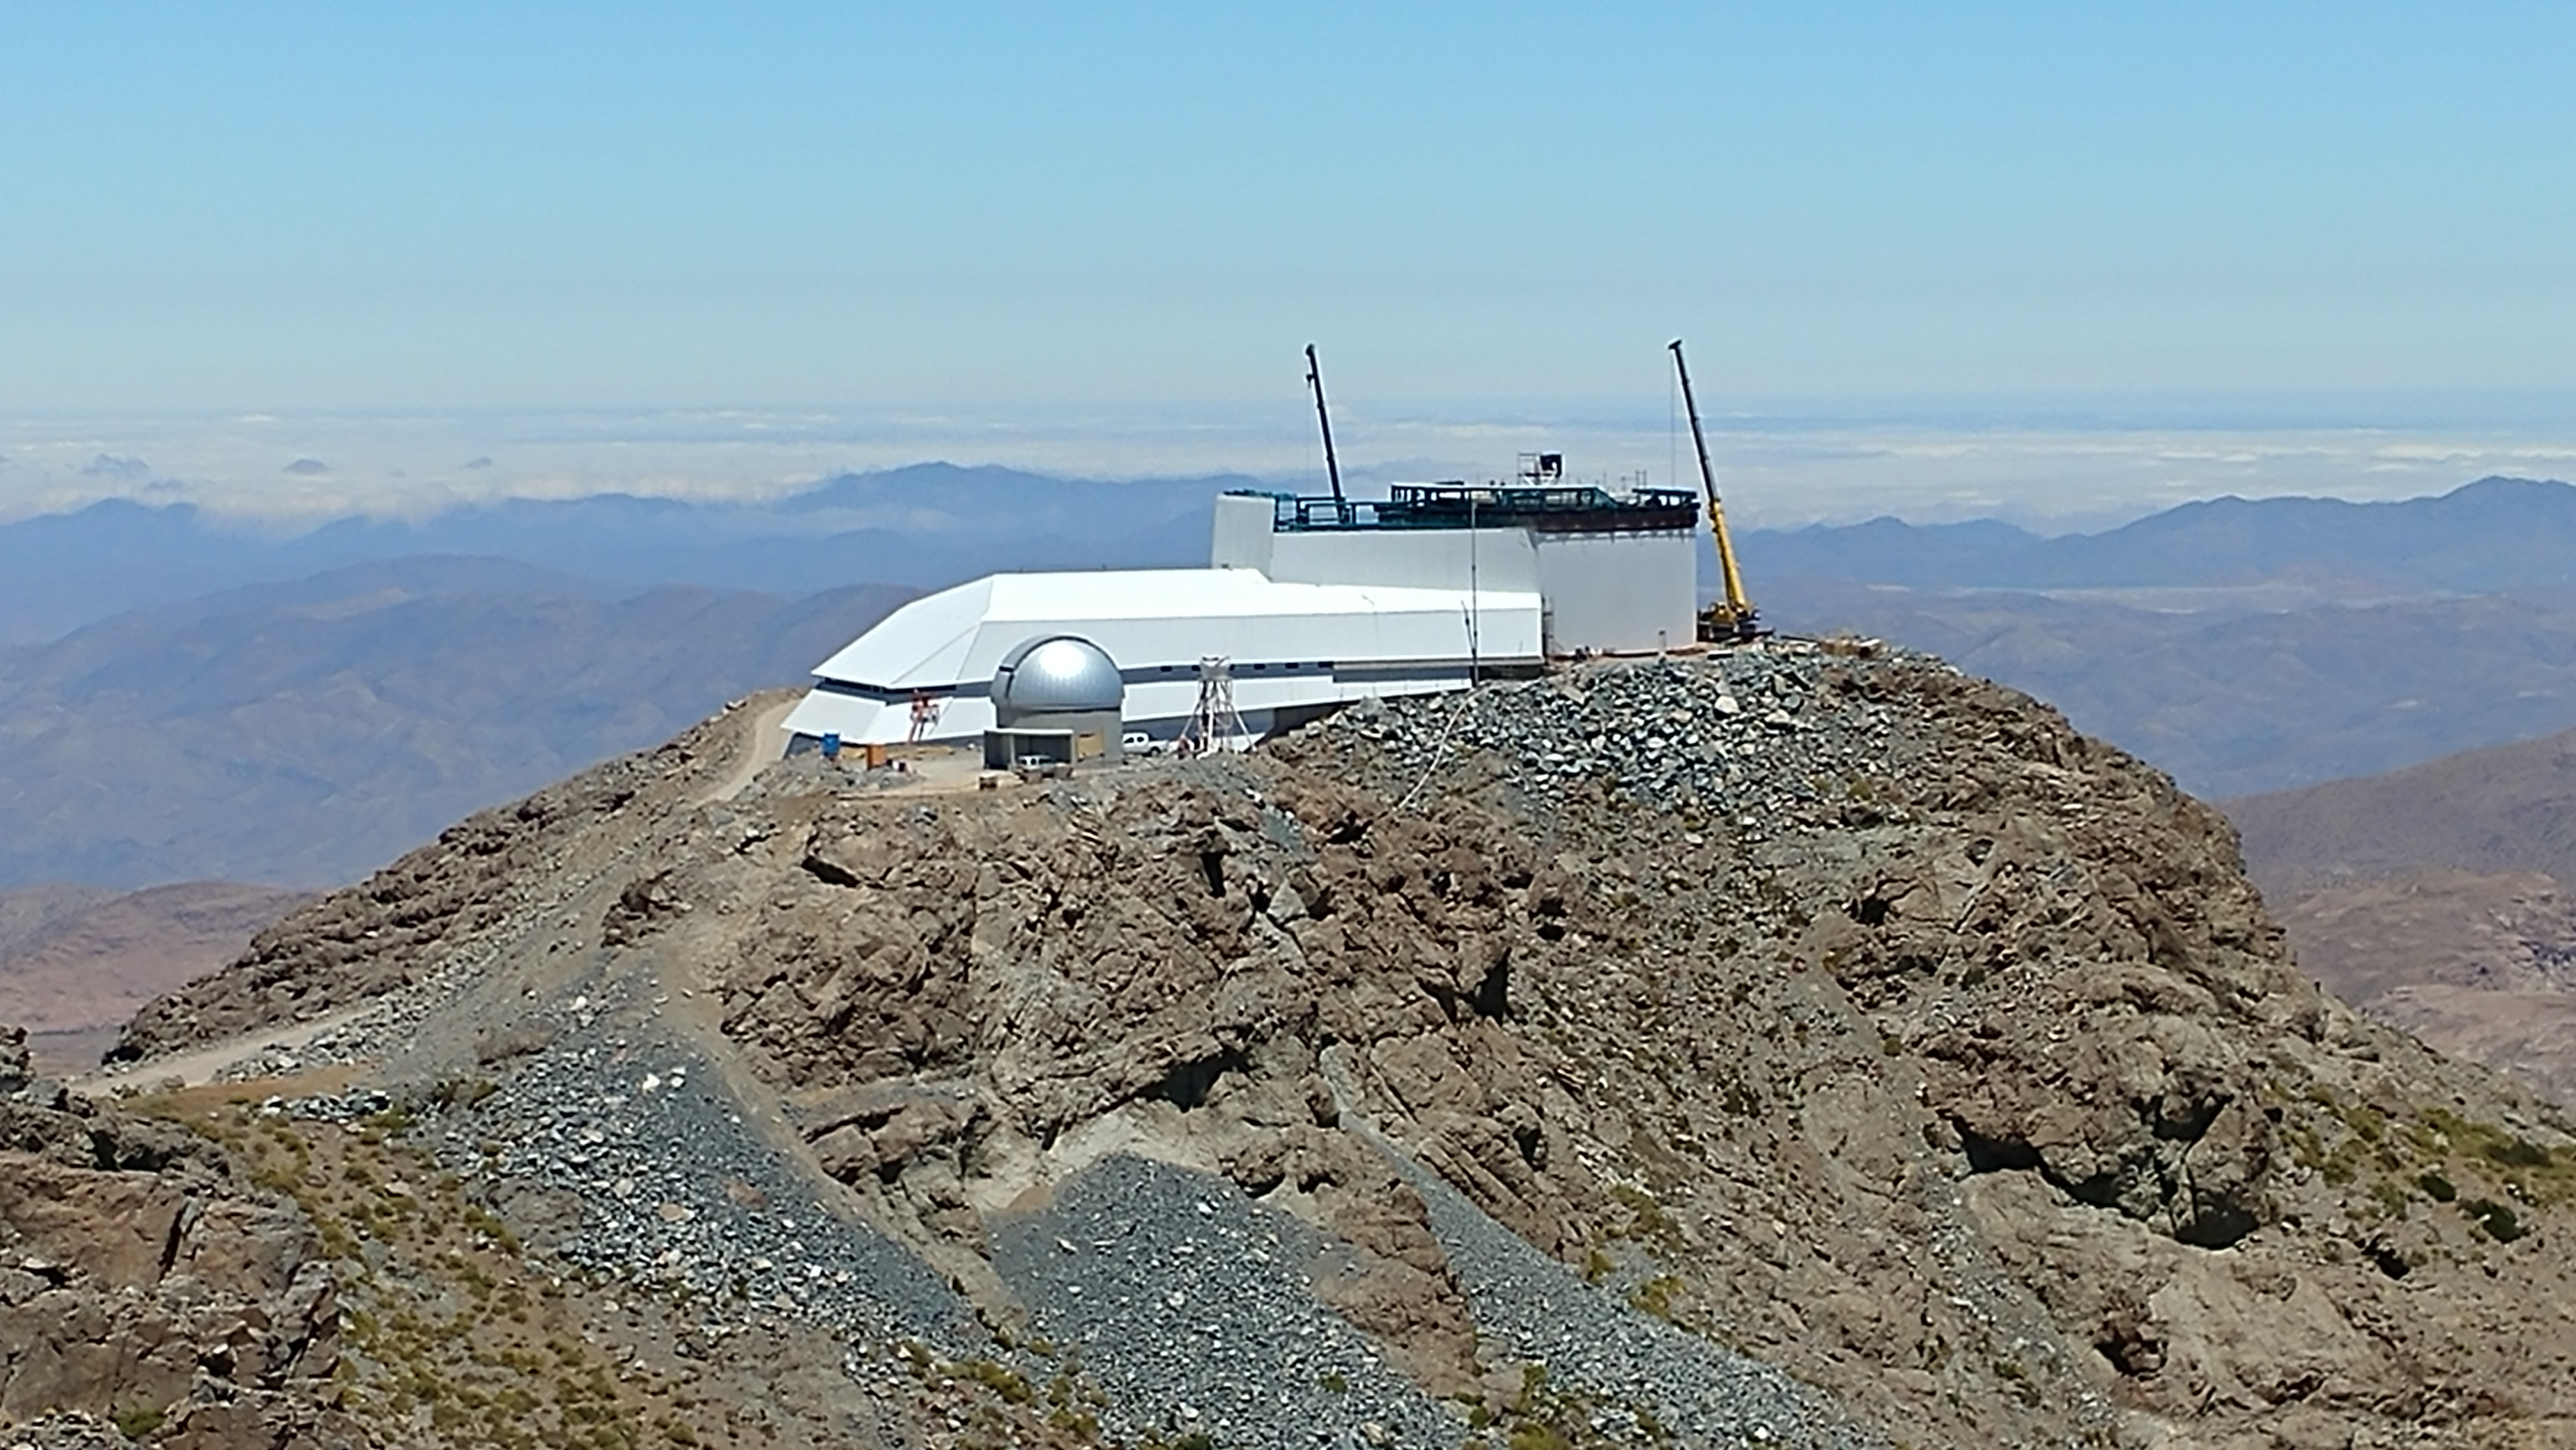

November Construction Update

General view of the LSST Observatory

Credit: Rubin Observatory/NSF/AURA